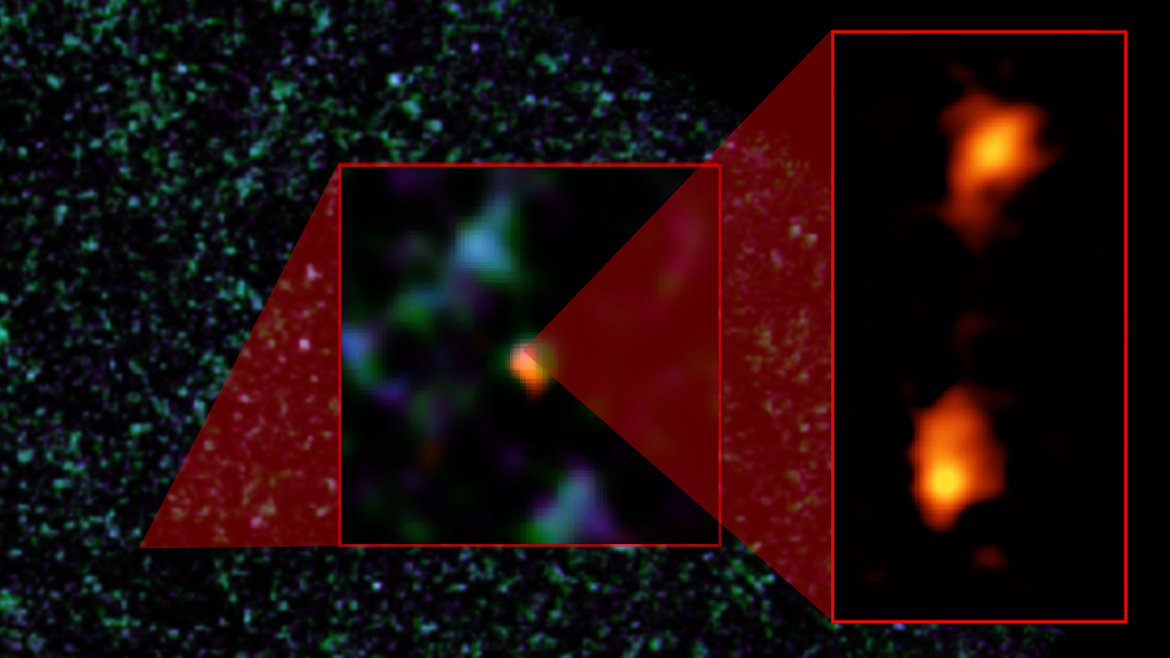

Pair of Exceptionally Rare Hyper-luminous Galaxies Discovered with ALMA

Composite image of ADFS-27 galaxy pair. The background image is from ESA's Herschel Space Observatory. The object was then detected by ESO's Atacama Pathfinder EXperiment (APEX) telescope (middle image). ALMA (right) was able to identify two galaxies: ADFS-27N (for North) and ADFS-27S (for South). The starbursting galaxies are about 12.8 billion light-years from Earth and destined to merge into a single, massive galaxy.

Credit: NRAO/AUI/NSF, B. Saxton; ESA Herschel; ESO APEX; ALMA (ESO/NAOJ/NRAO); D. Riechers